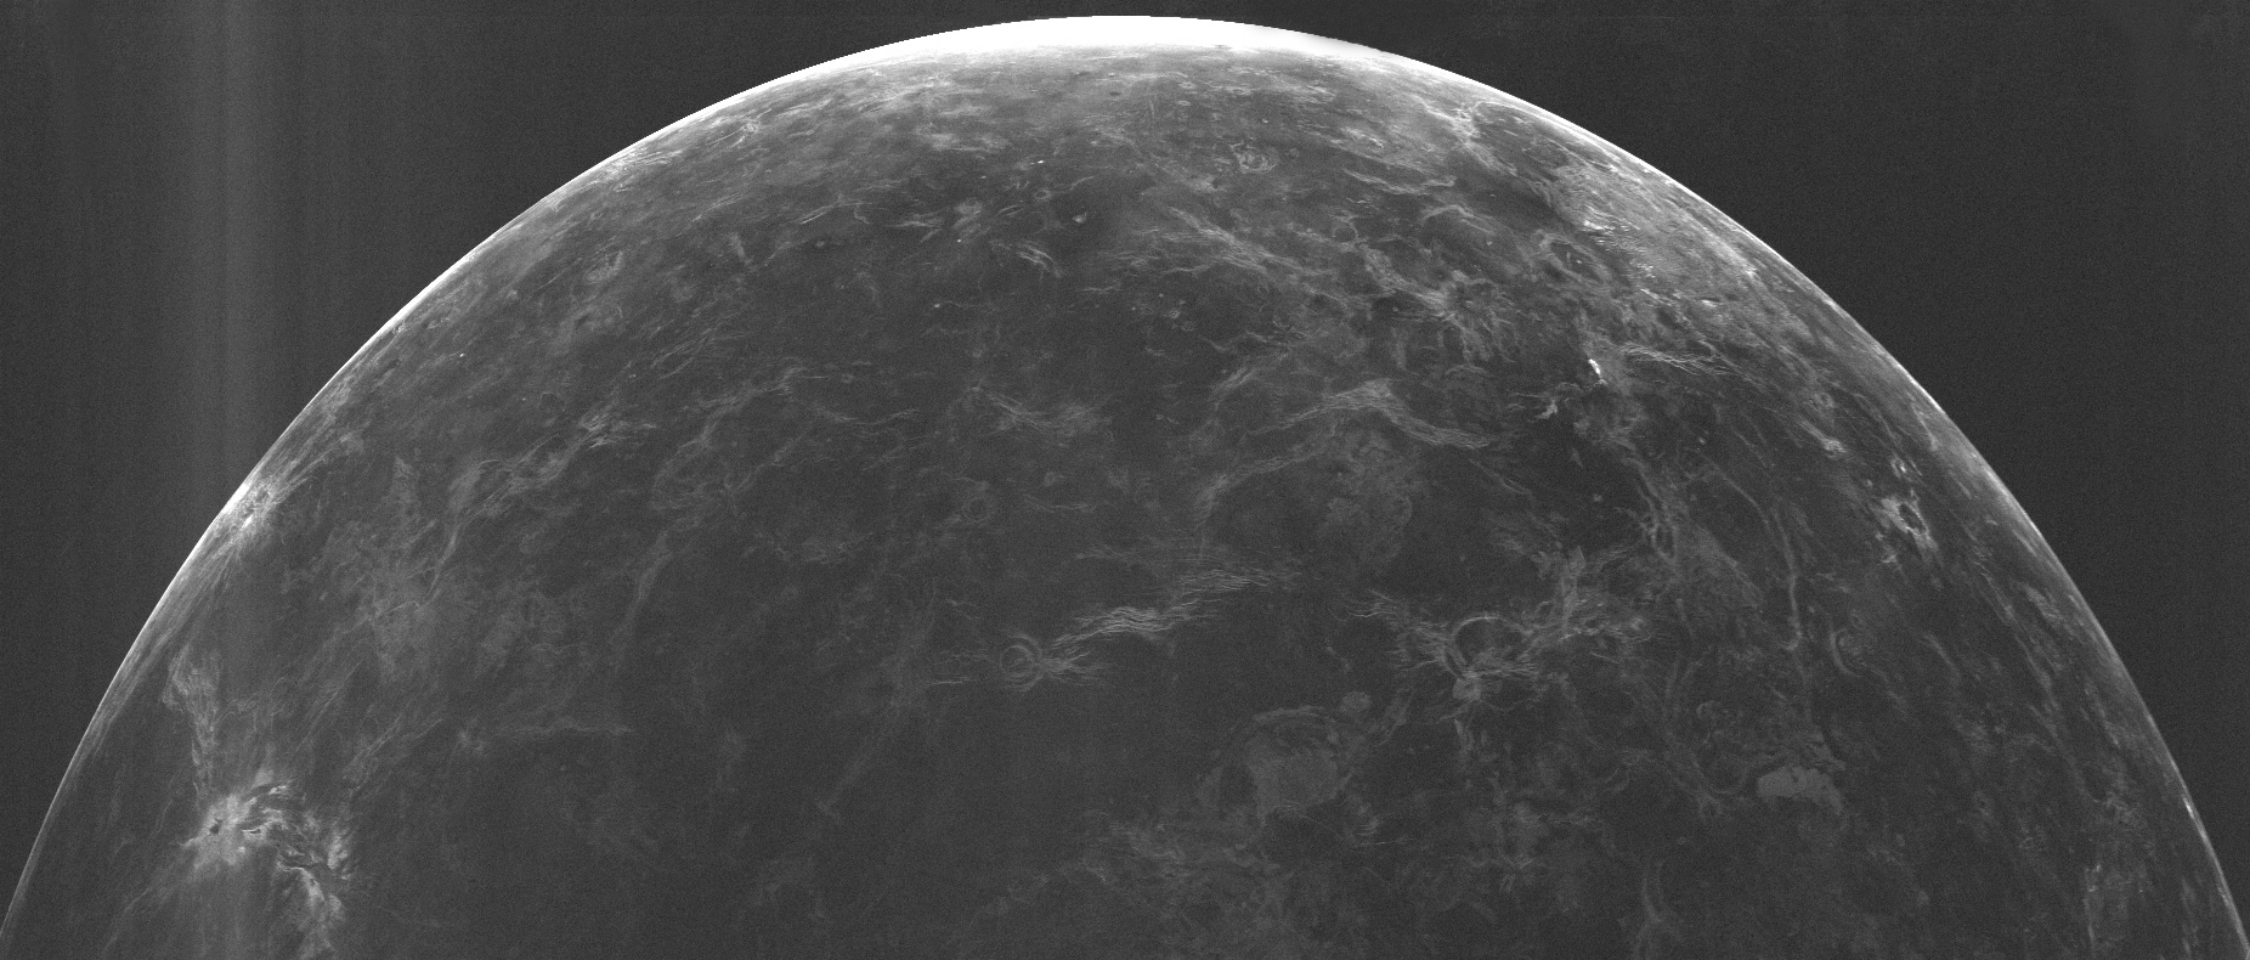

Arecibo-GBT Image of Venus

This is a radar image of the planet Venus made by transmitting a signal at 13 cm wavelength from Arecibo and using the GBT to detect the reflection off its surface. Brighter parts of the image indicate a rougher surface, while dark regions are smoother (on centimeter to meter scales). Many features, including mountain ranges, volcanic domes, and craters can be seen. The resolution of this image varies from 1 to 5 km. Investigator(s): Donald Campbell, Jean-Luc Margot, Lynn Carter, and Bruce Campbell

Credit: Campbell et al., (NRAO/AUI/NSF); NAIC